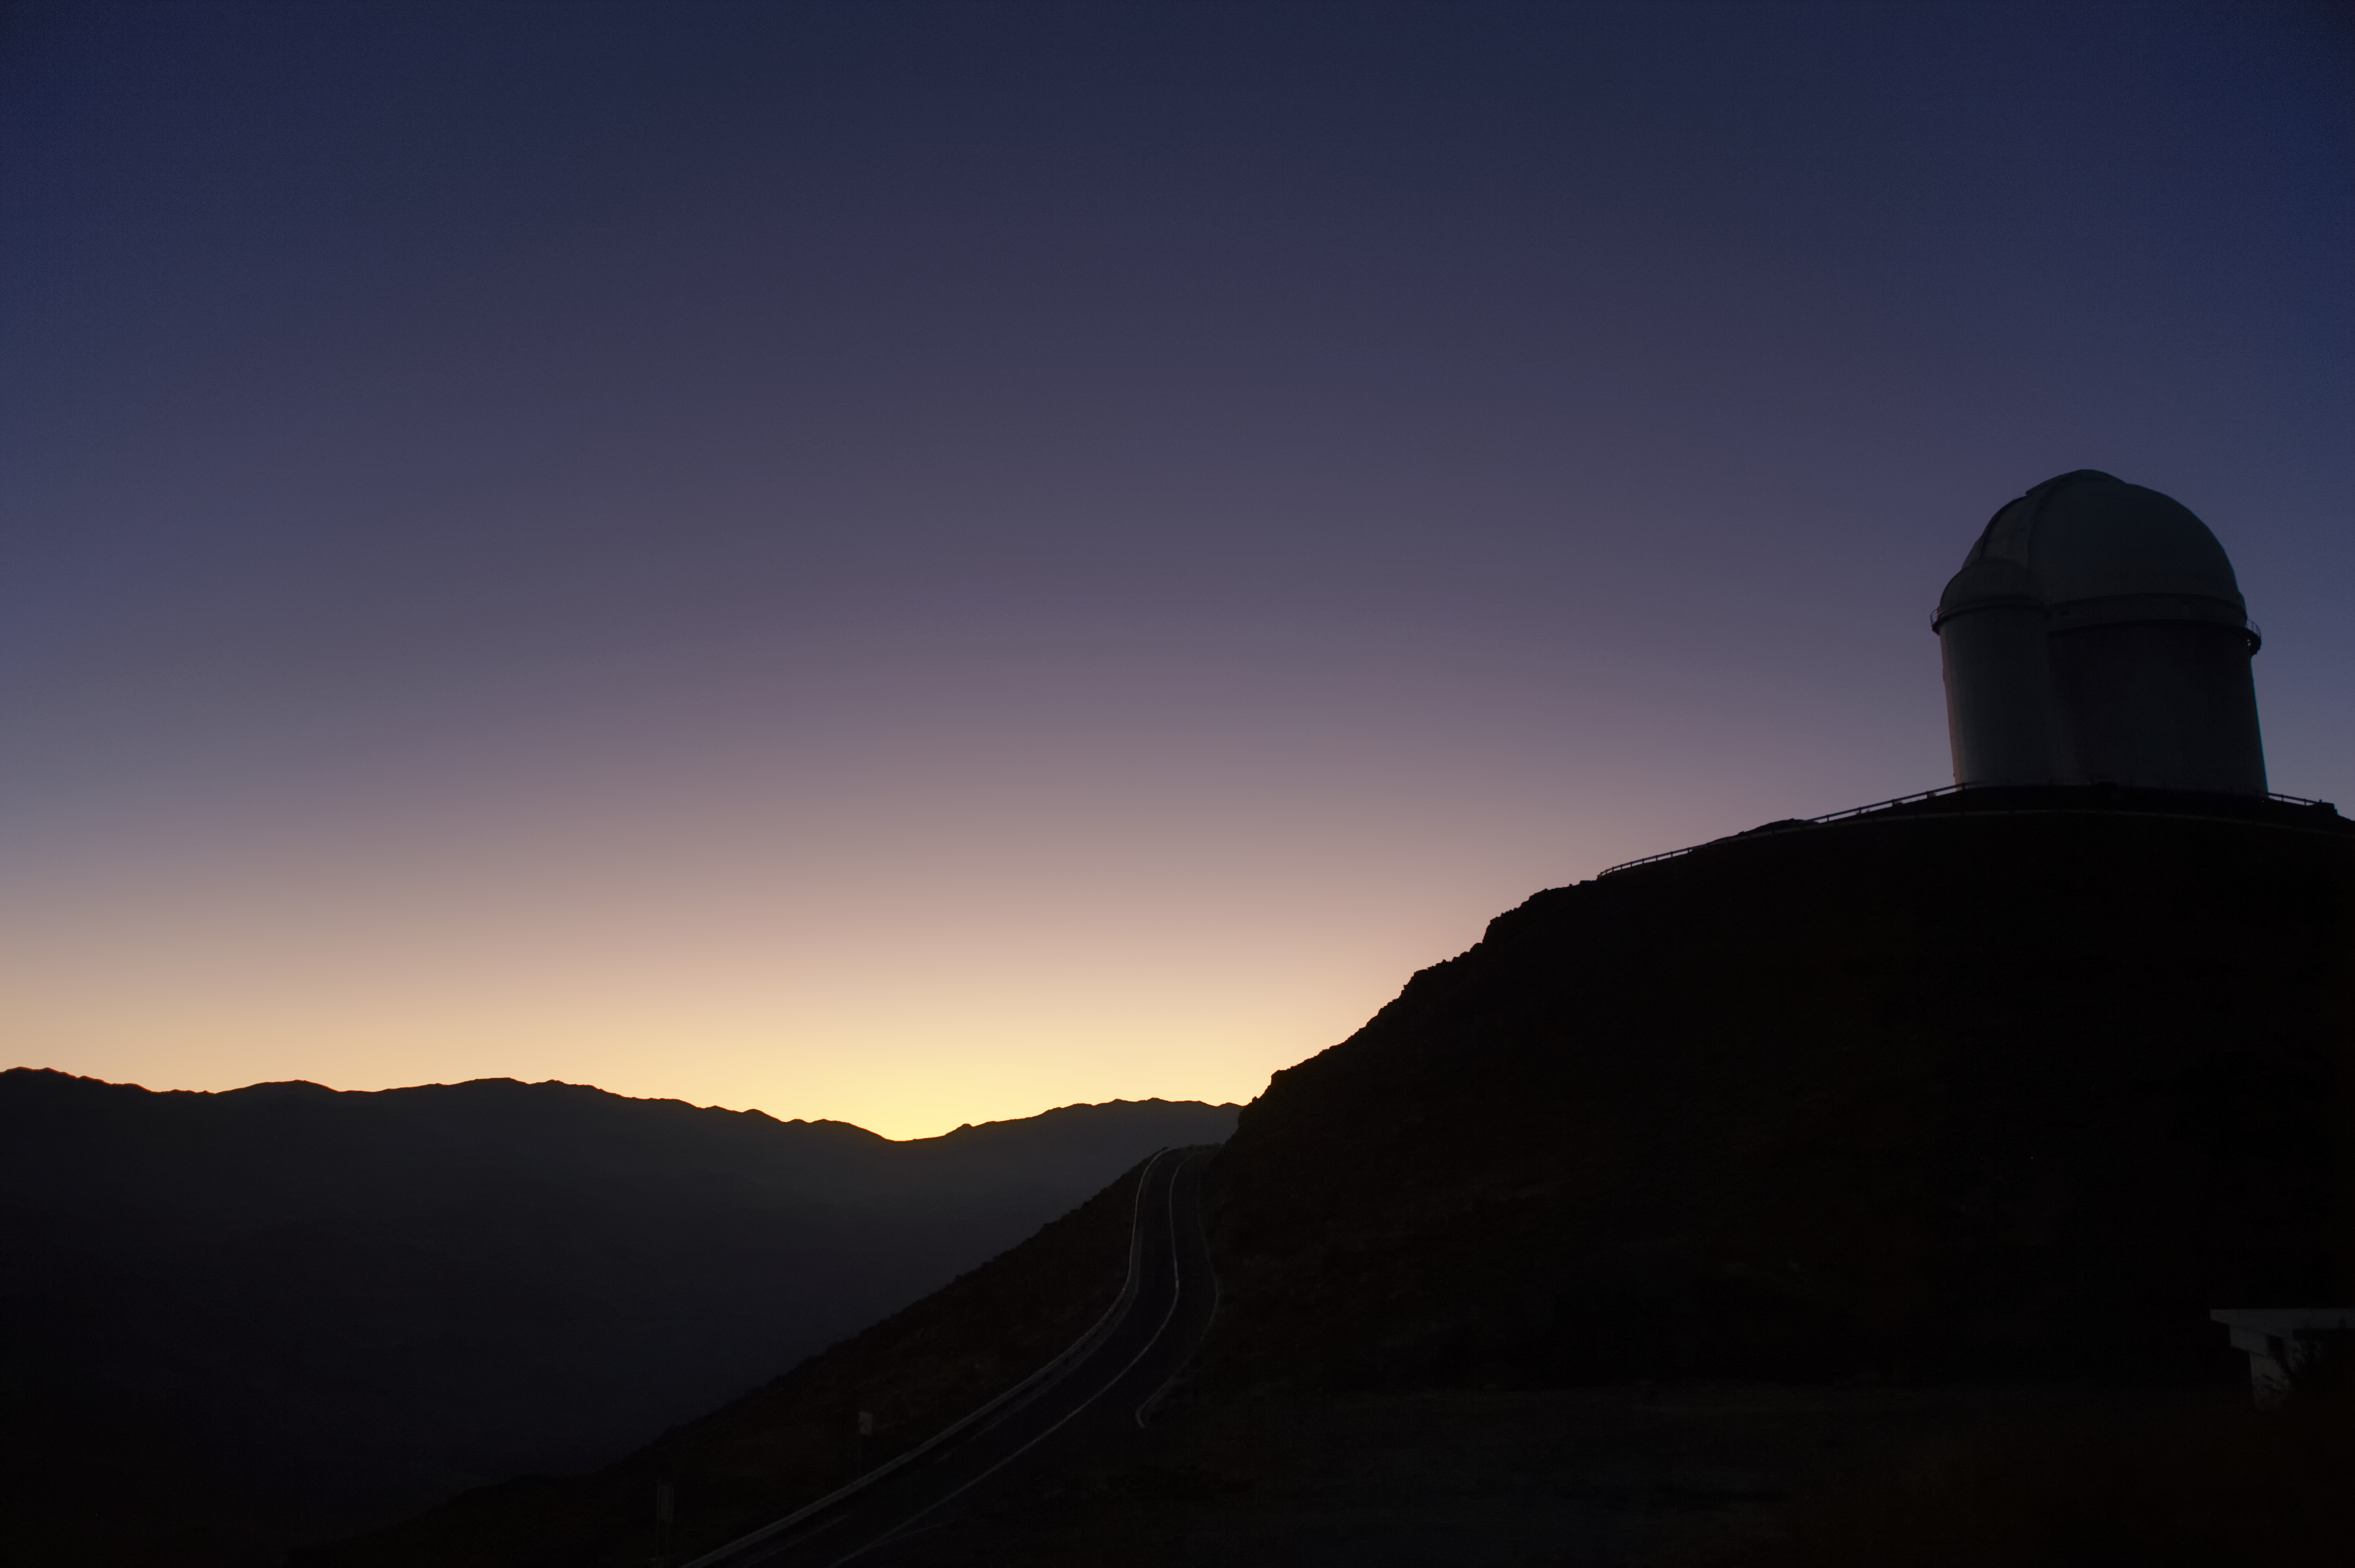

New day at La Silla

The ESO 3.6-metre telescope at the La Silla Observatory welcomes the dawn of a new day.

Credit: A. Santerne/ESO